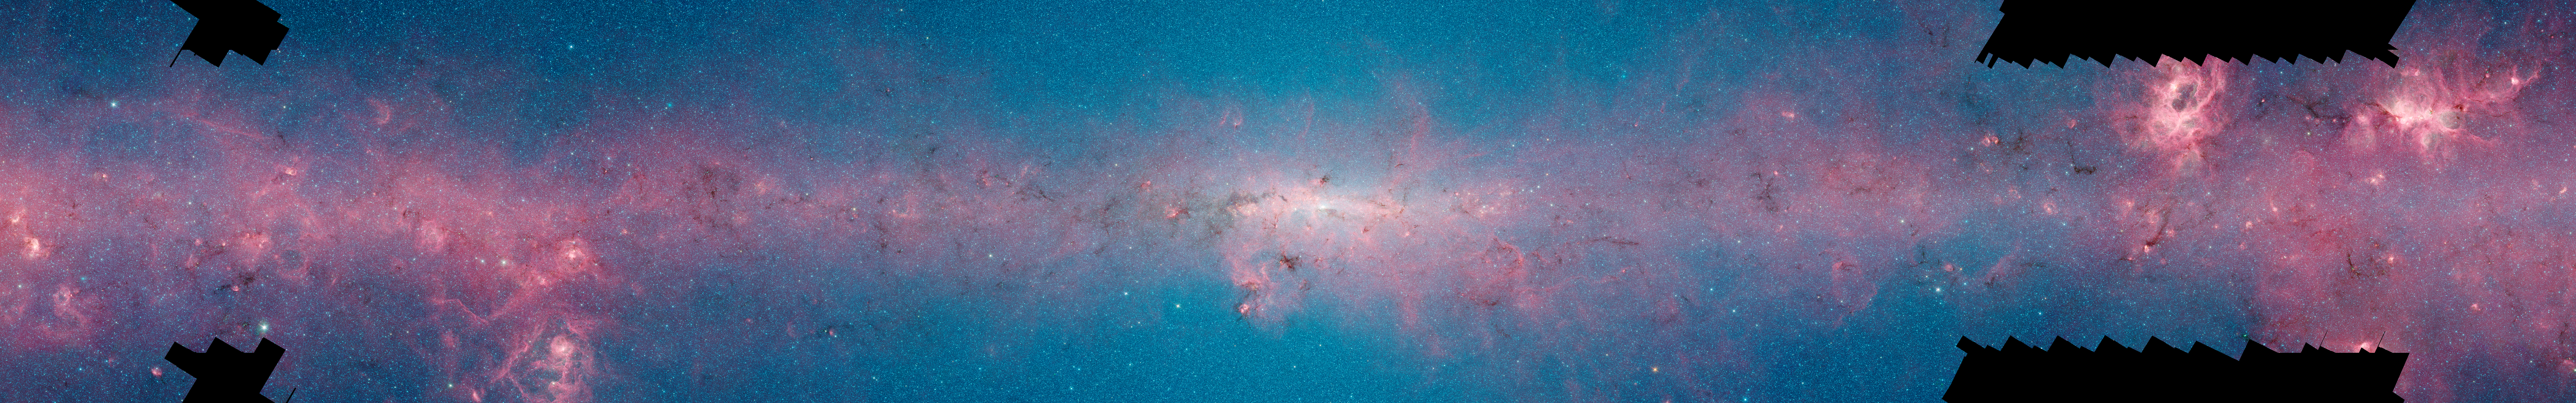

Comparison of the central part of the Milky Way at different wavelengths

This image shows the same region as seen in shorter, infrared, wavelengths by the NASA Spitzer Space Telescope.This image is part of a comparison image.

This image is part of a comparison image.

Credit: ESO/ATLASGAL consortium/NASA/GLIMPSE consortium/VVV Survey/ESA/Planck/D. Minniti/S. Guisard Acknowledgement: Ignacio Toledo, Martin Kornmesser